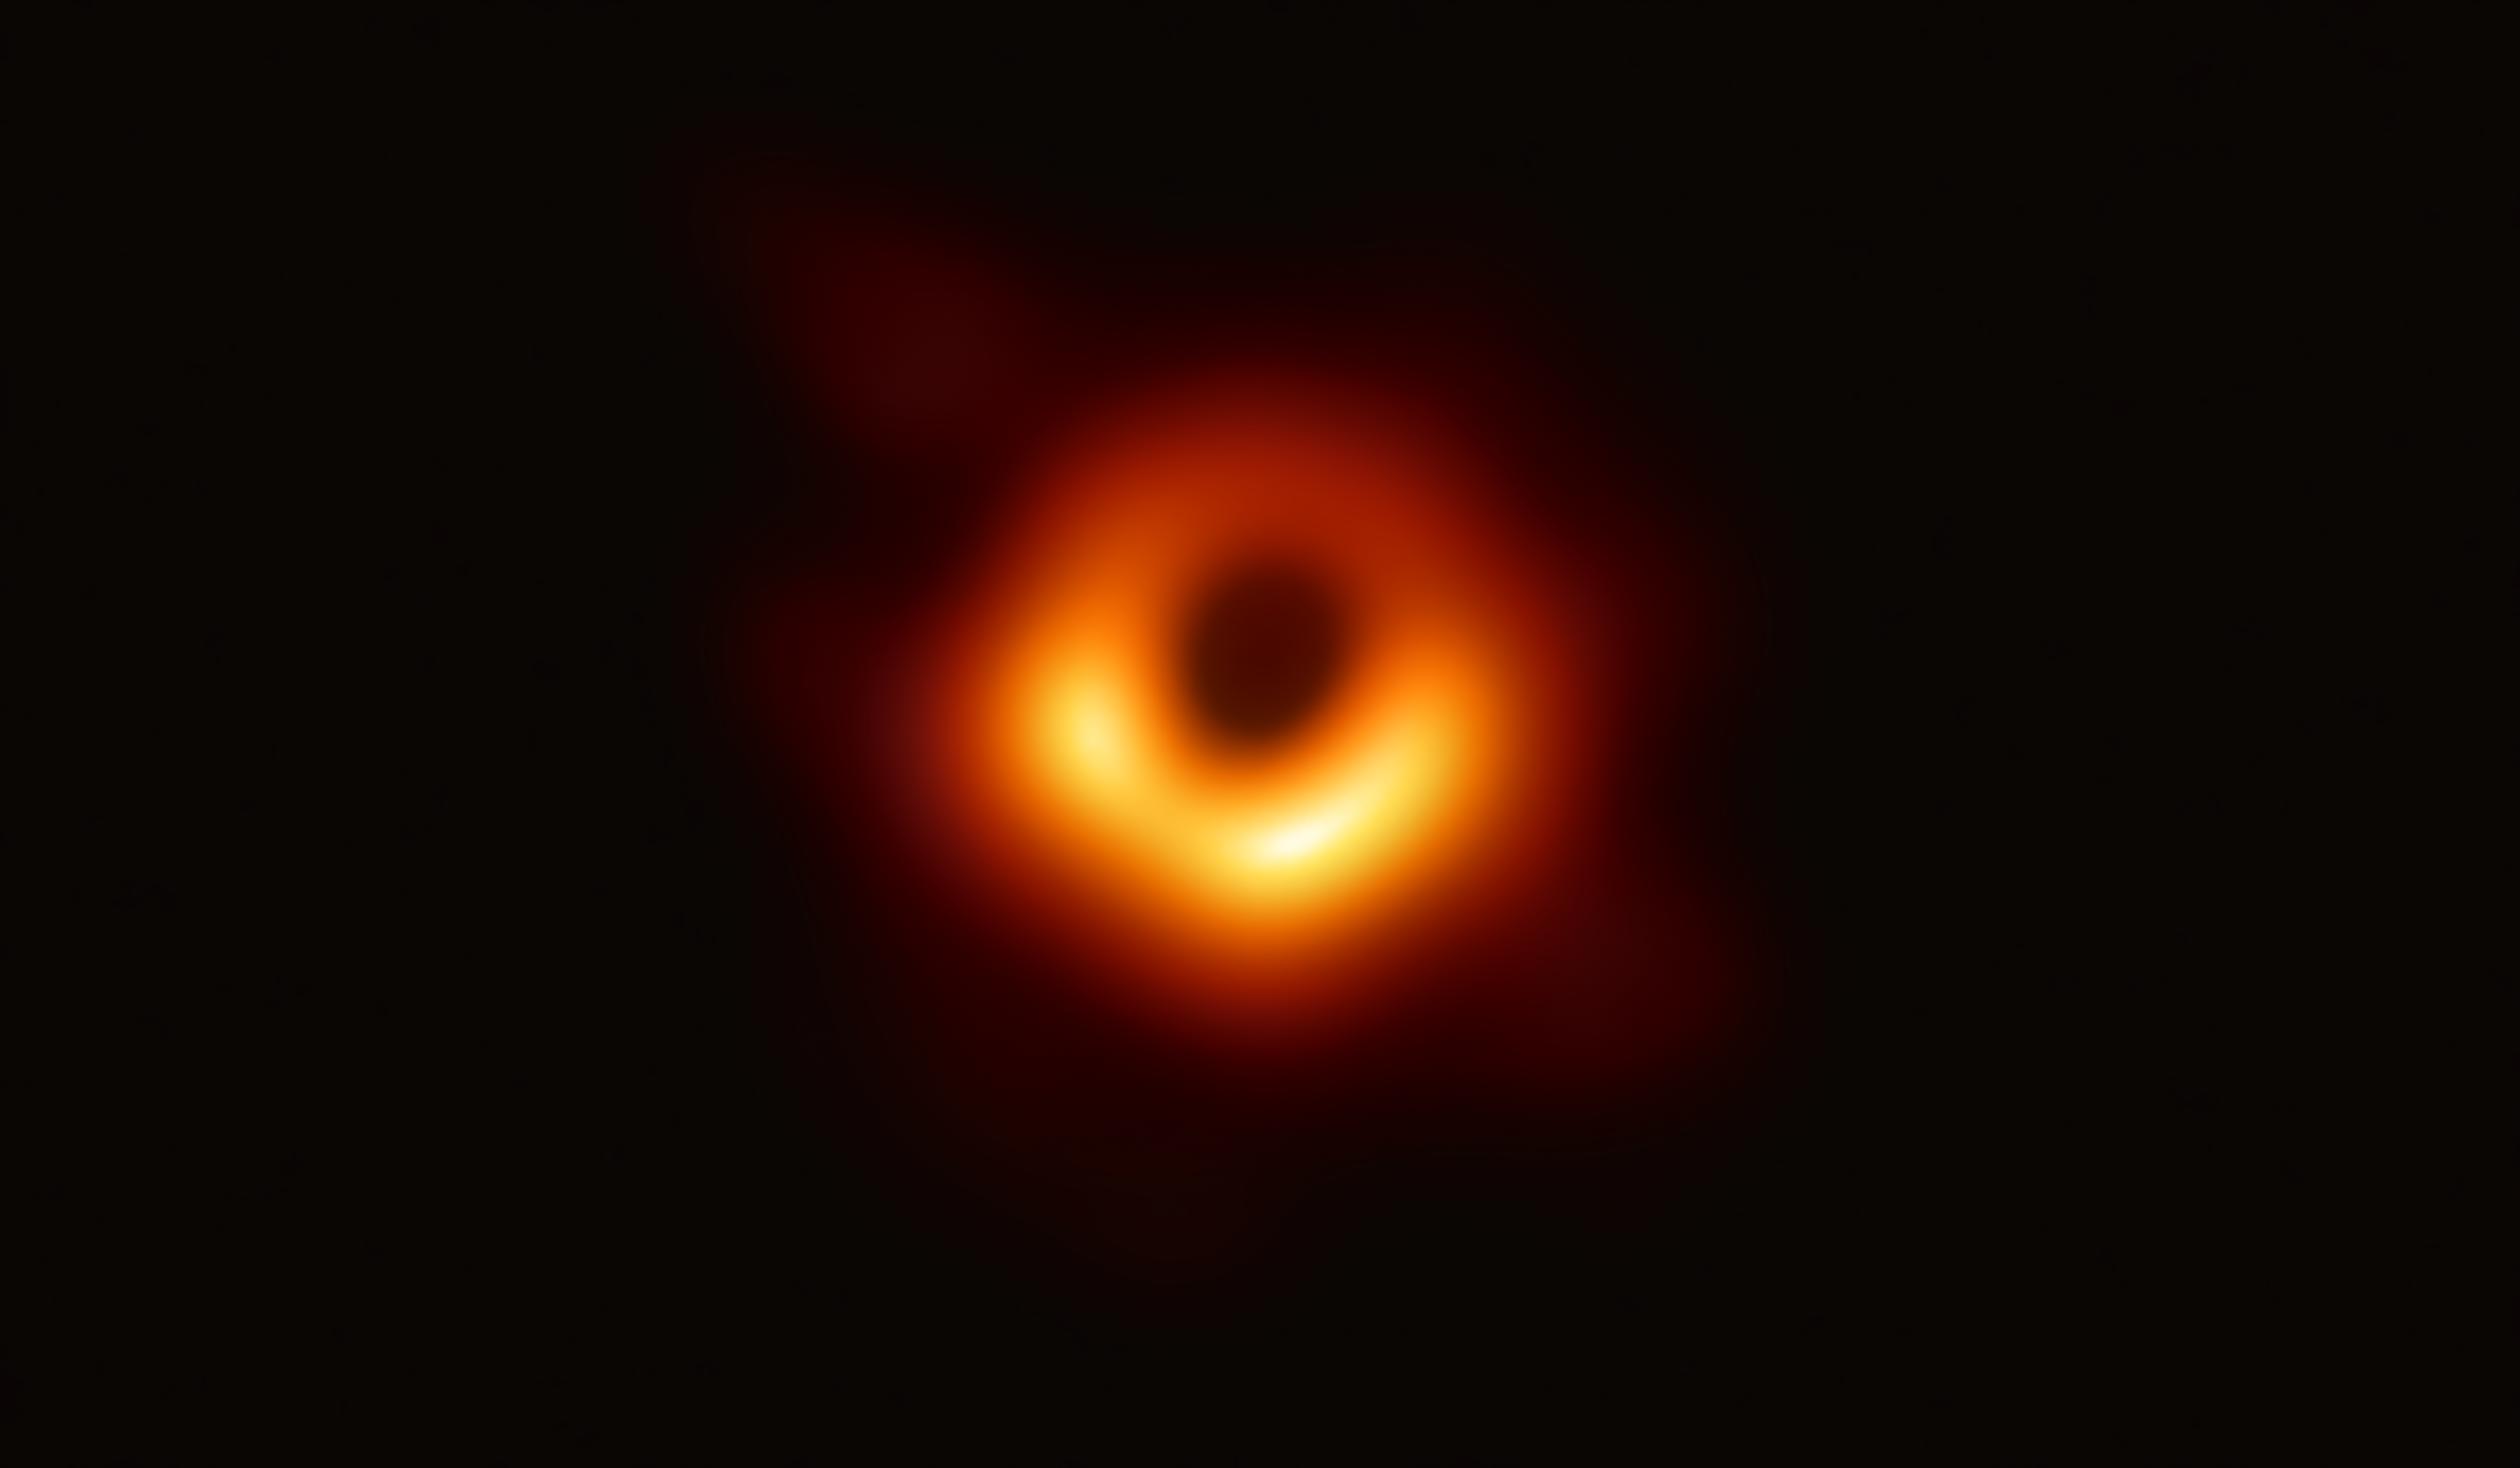

First Image of a Black Hole

The Event Horizon Telescope (EHT) — a planet-scale array of eight ground-based radio telescopes forged through international collaboration — was designed to capture images of a black hole. In coordinated press conferences across the globe, EHT researchers revealed that they succeeded, unveiling the first direct visual evidence of the supermassive black hole in the centre of Messier 87 and its shadow.

The shadow of a black hole seen here is the closest we can come to an image of the black hole itself, a completely dark object from which light cannot escape. The black hole’s boundary — the event horizon from which the EHT takes its name — is around 2.5 times smaller than the shadow it casts and measures just under 40 billion km across. While this may sound large, this ring is only about 40 microarcseconds across — equivalent to measuring the length of a credit card on the surface of the Moon.

Although the telescopes making up the EHT are not physically connected, they are able to synchronize their recorded data with atomic clocks — hydrogen masers — which precisely time their observations. These observations were collected at a wavelength of 1.3 mm during a 2017 global campaign. Each telescope of the EHT produced enormous amounts of data – roughly 350 terabytes per day – which was stored on high-performance helium-filled hard drives. These data were flown to highly specialised supercomputers — known as correlators — at the Max Planck Institute for Radio Astronomy and MIT Haystack Observatory to be combined. They were then painstakingly converted into an image using novel computational tools developed by the collaboration.

Credit: EHT Collaboration